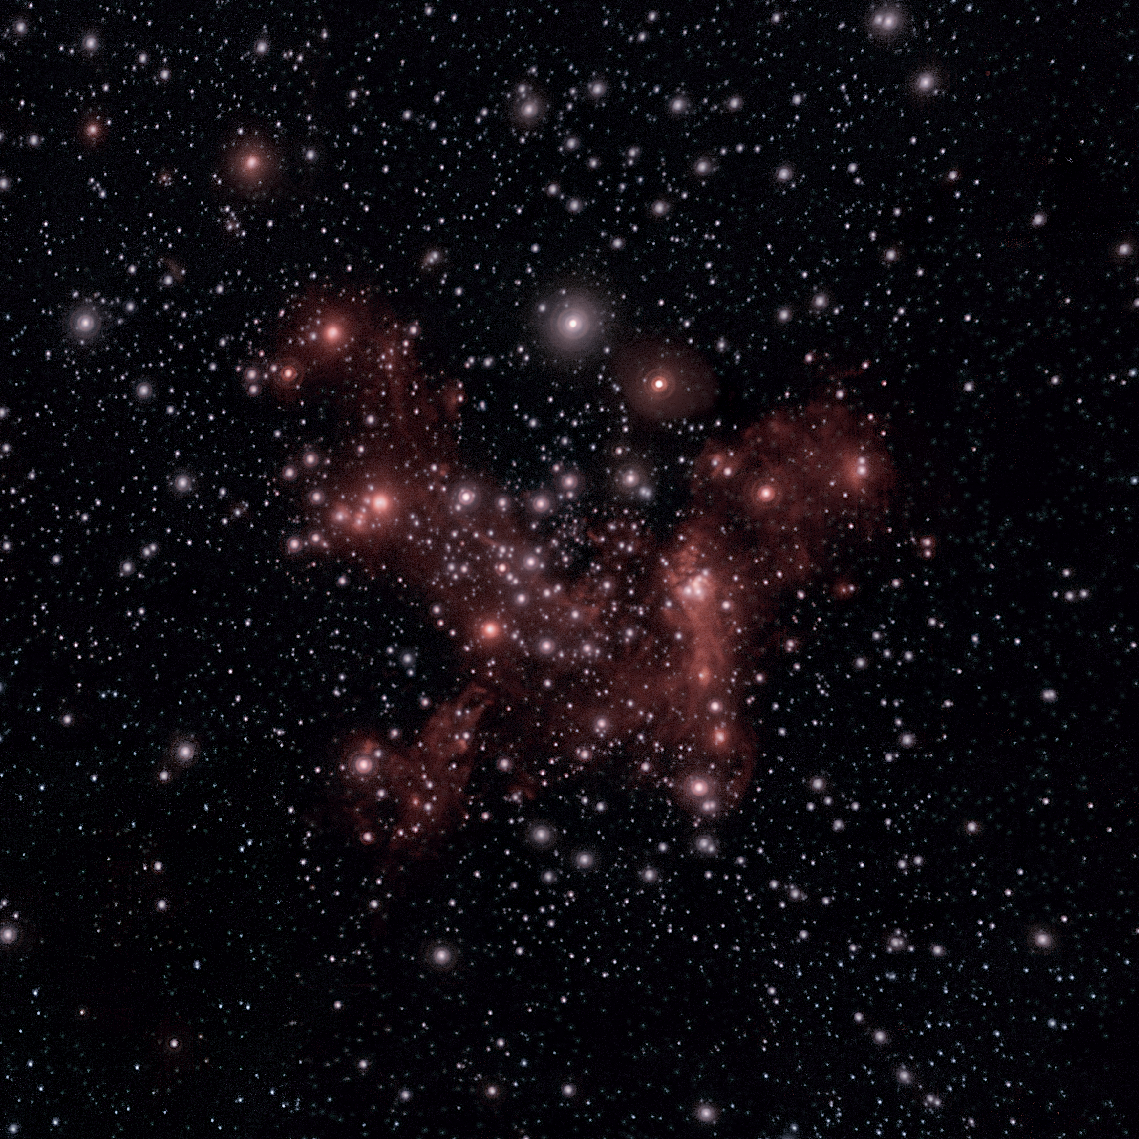

New look at the stars around the Milky Way's centre

A new view on the heart of our Milky Way is presented in today's Picture of the Week. This stunning snapshot, taken with ESO’s Very Large Telescope (VLT), reveals the stars and gas surrounding an invisible giant — a supermassive black hole, located some 27 000 light-years away. This is a hugely dynamic environment, with stars and gas clouds hurtling by the black hole at dramatic speeds.

A team of astronomers at the Max Planck Institute for Extraterrestrial Physics in Germany has detected a new gas cloud, named G2t, orbiting the supermassive black hole. Two gas clouds, G1 and G2, were already known, but their nature and origin were still being debated. In particular, it was unclear whether these clouds were hiding a star inside or consisted purely of gas. However, the discovery of a third gas cloud now helps answer these questions.

The observations were done with the Enhanced Resolution Imager and Spectrograph (ERIS), an instrument on ESO’s VLT that can not only take images like the one in this Picture of the Week, but also spectra. Thanks to this, astronomers were able to measure the 3D orbits of the clouds around the black hole. The clouds move within a very small region at the centre of this wide-field image. It was revealed that G1, G2 and G2t are actually on almost identical orbits, only rotated a bit with respect to each other. This rules out the possibility that each cloud hides a star in their core, as the odds of different stars having almost identical orbits are slim. The similarity of the orbits suggests that the three clouds probably share the same origin, most likely IRS16SW, a pair of massive stars expelling an enormous amount of gas. As IRS16SW moves around the black hole, each cloud of gas is ejected in a slightly different orbit, explaining the small differences in the trajectories of the ‘G-triplet’.

This discovery shows that, despite decades of monitoring our Milky Way centre, new unanswered curiosities still arise. But what could be more exciting than mysteries waiting to be solved?

Credit: ESO/D. Ribeiro for the MPE GC team